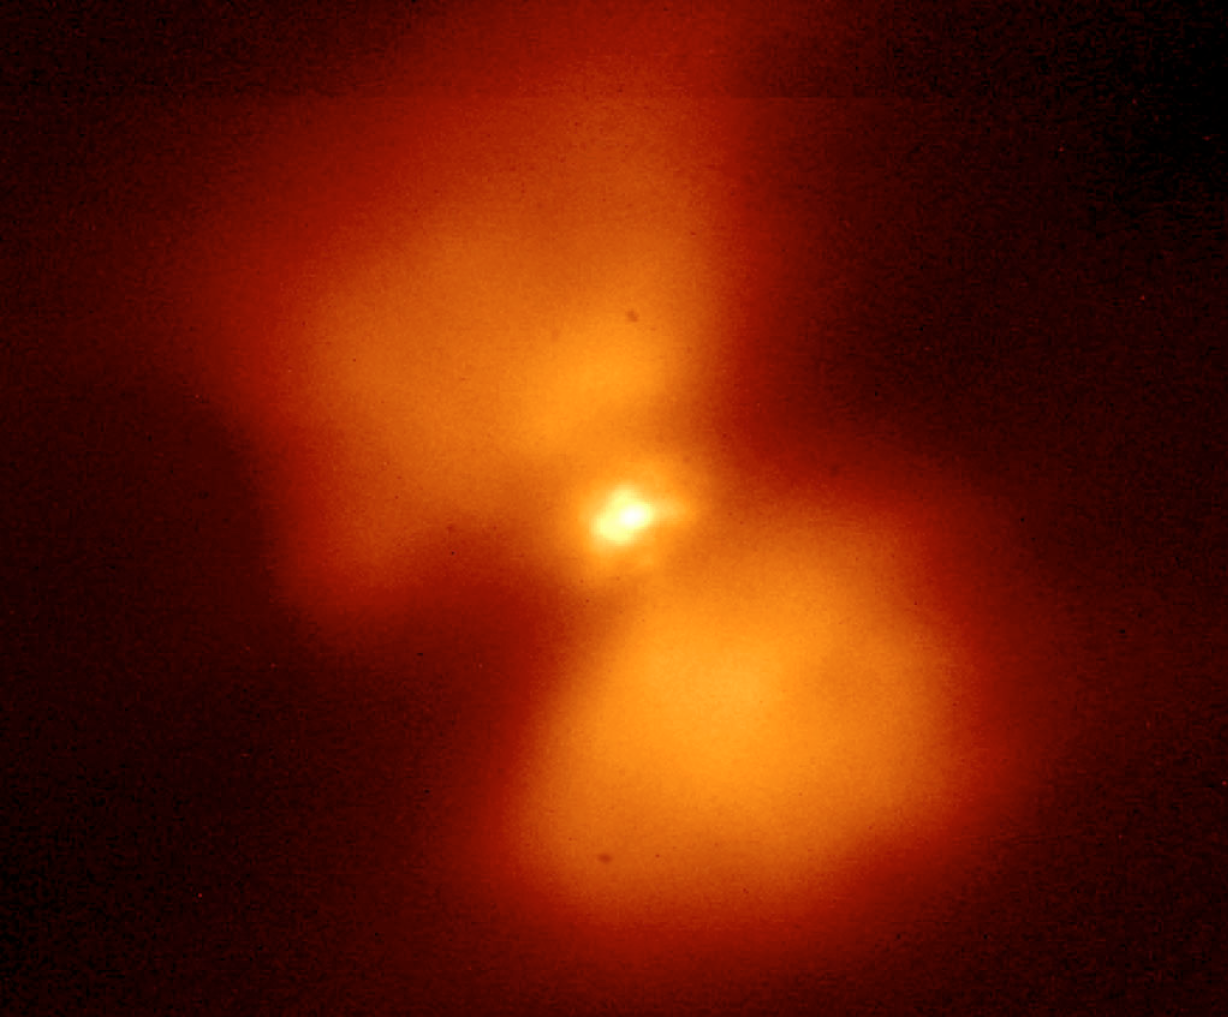

K-band image of the peculiar star "Frosty Leo"

Frosty Leo is a magnitude 11 (post-AGB) star surrounded by an envelope of gas, dust, and large amounts of ice (hence the name). The associated nebula is of "butterfly" shape (bipolar morphology) and it is one of the best known examples of the brief transitional phase between two late evolutionary stages, asymptotic giant branch (AGB) and the subsequent planetary nebulae (PNe). For a three-solar-mass object like this one, this phase is believed to last only a few thousand years, the wink of an eye in the life of the star. Hence, objects like this one are very rare and Frosty Leo is one of the nearest and brightest among them. This image shows a 5 x 5 arcsec 2 K-band image of the peculiar star known as "Frosty Leo" obtained in 0.7 arcsec seeing. Although the object is comparatively bright (visual magnitude 11), it is a difficult AO target because of its extension of about 3 arcsec at visible wavelengths. The corrected image quality is about FWHM 0.1 arcsec.

Credit: ESO